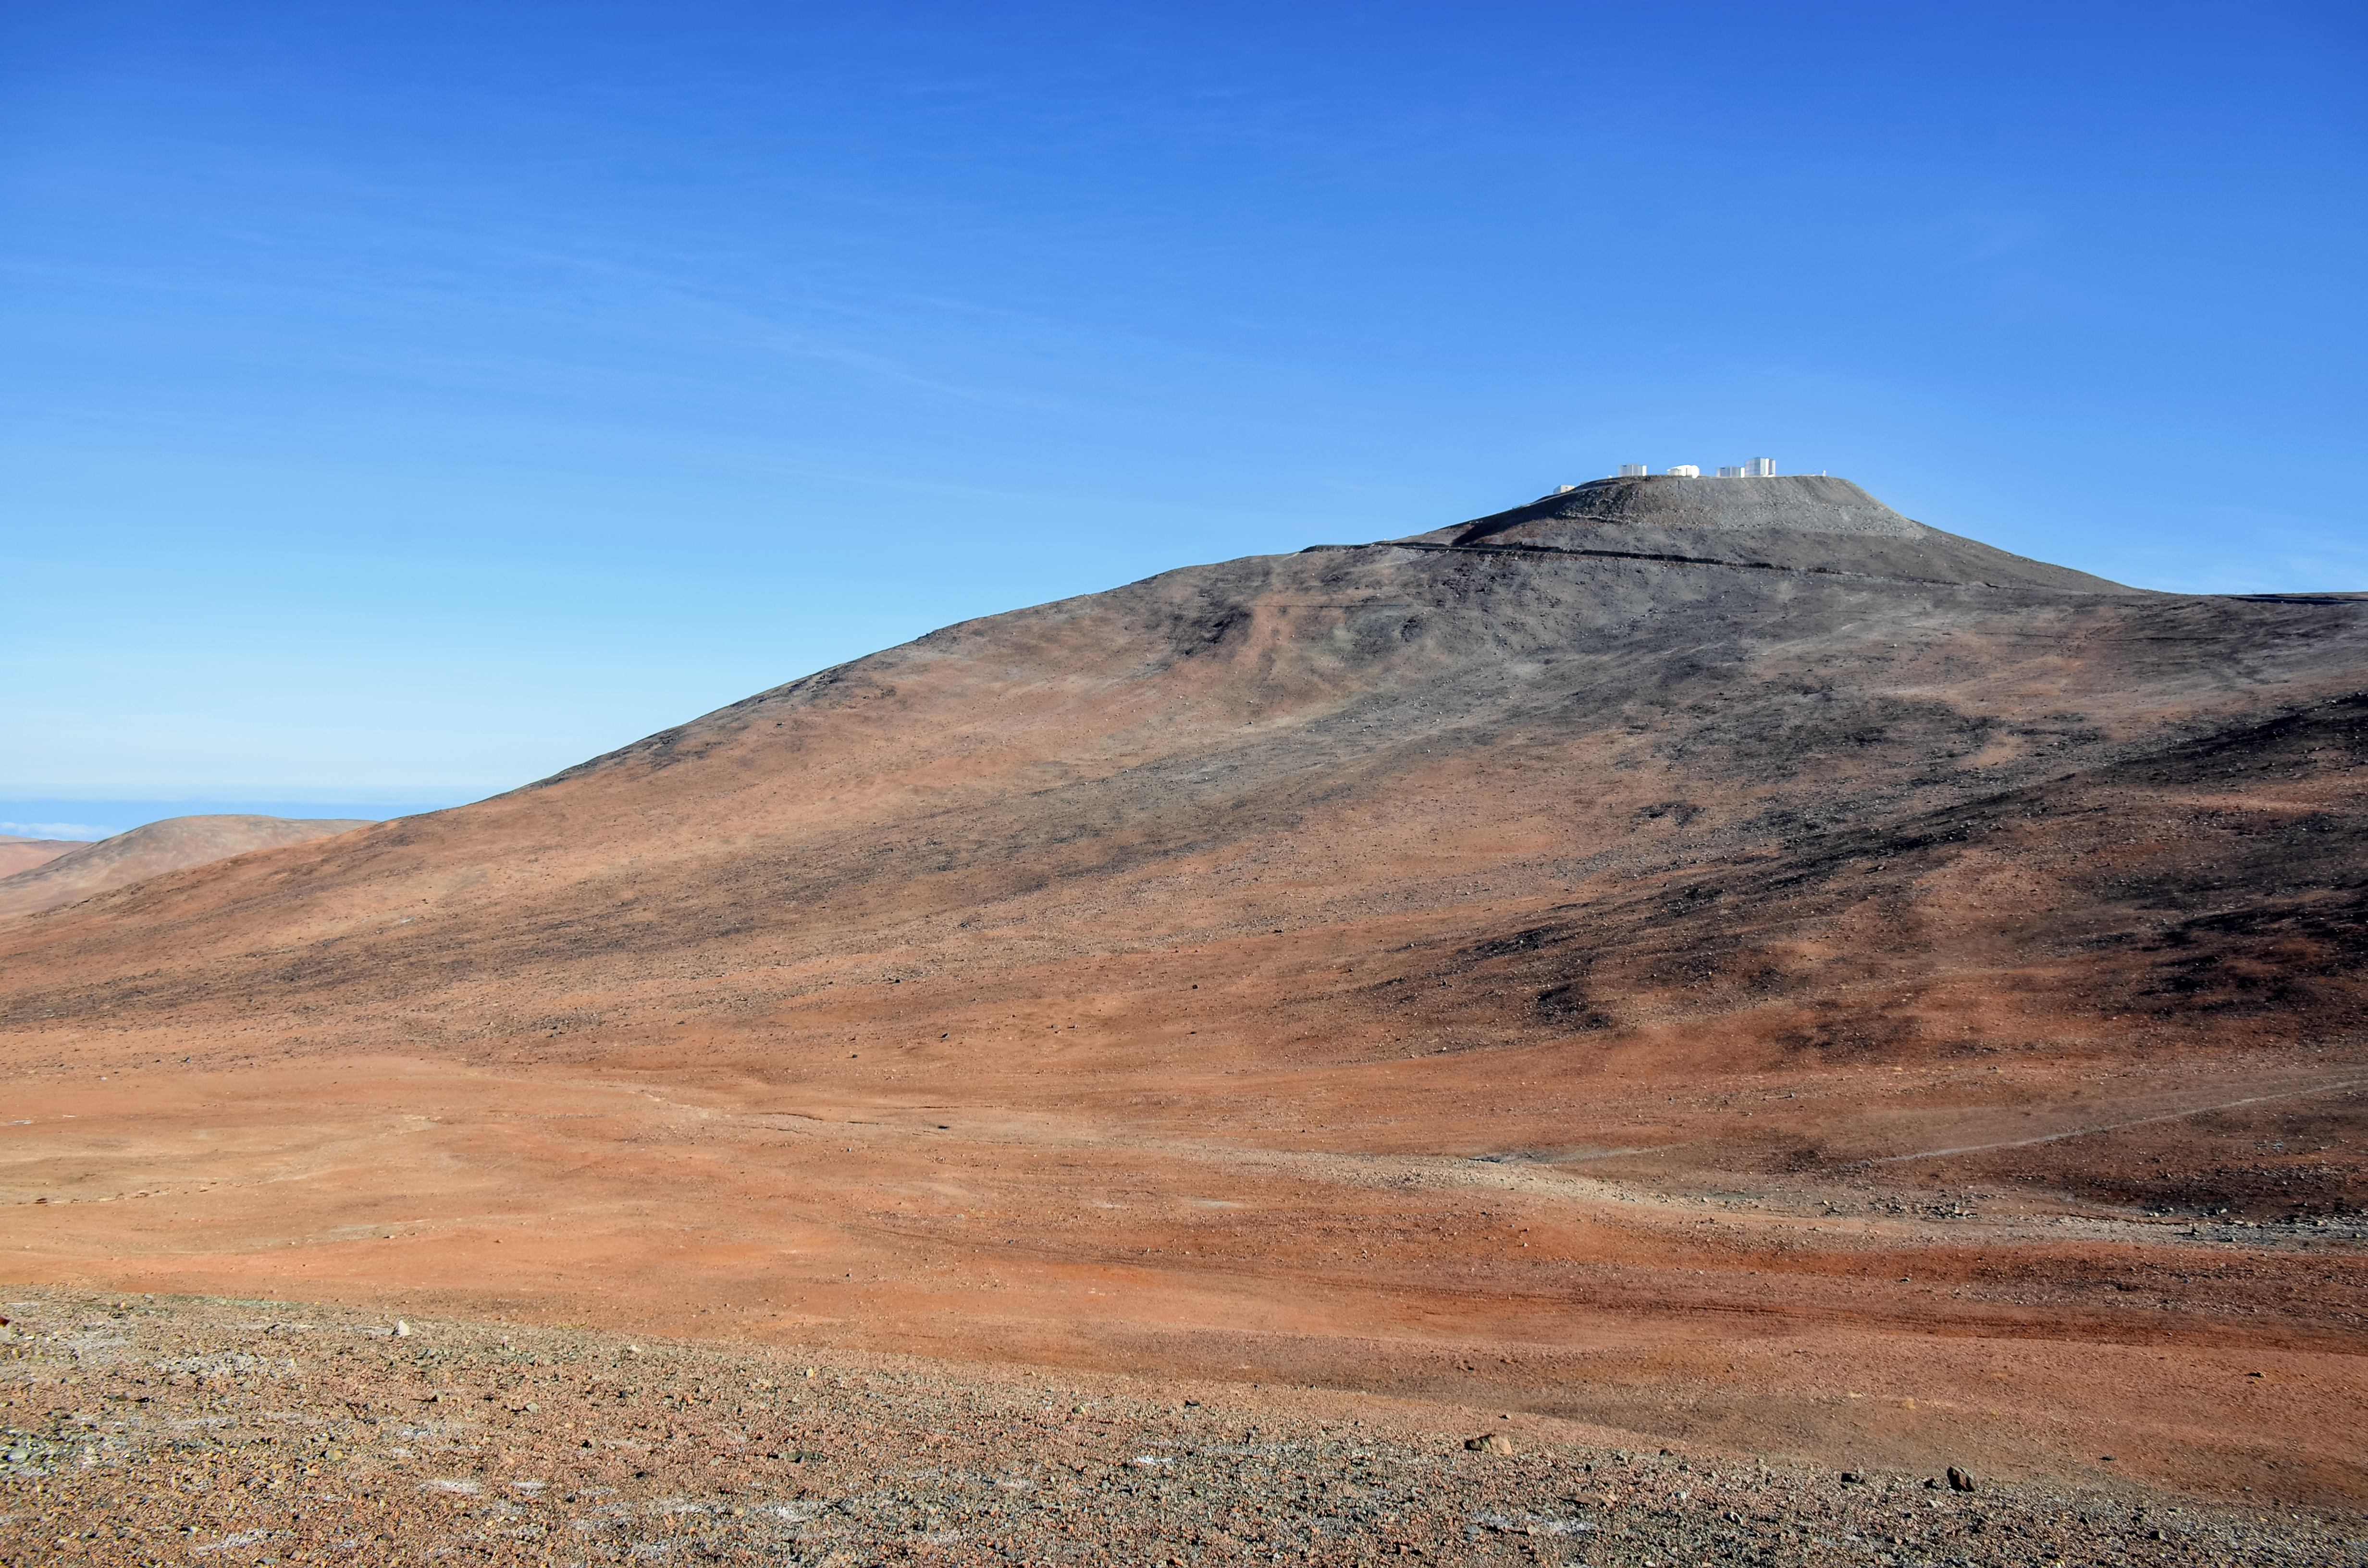

It's lonely at the top

ESO's Very Large Telescope (VLT) sits atop Cerro Paranal, a 2600-metre high mountain in Chile that enjoys about 300 clear nights per year. One of the world's most advanced optical telescope, the VLT is able advantage of these excellent viewing conditions to study the Universe in great detail, and leads to the publication of an average of more than one peer-reviewed scientific paper per day.

Credit: F. Millour/ESO